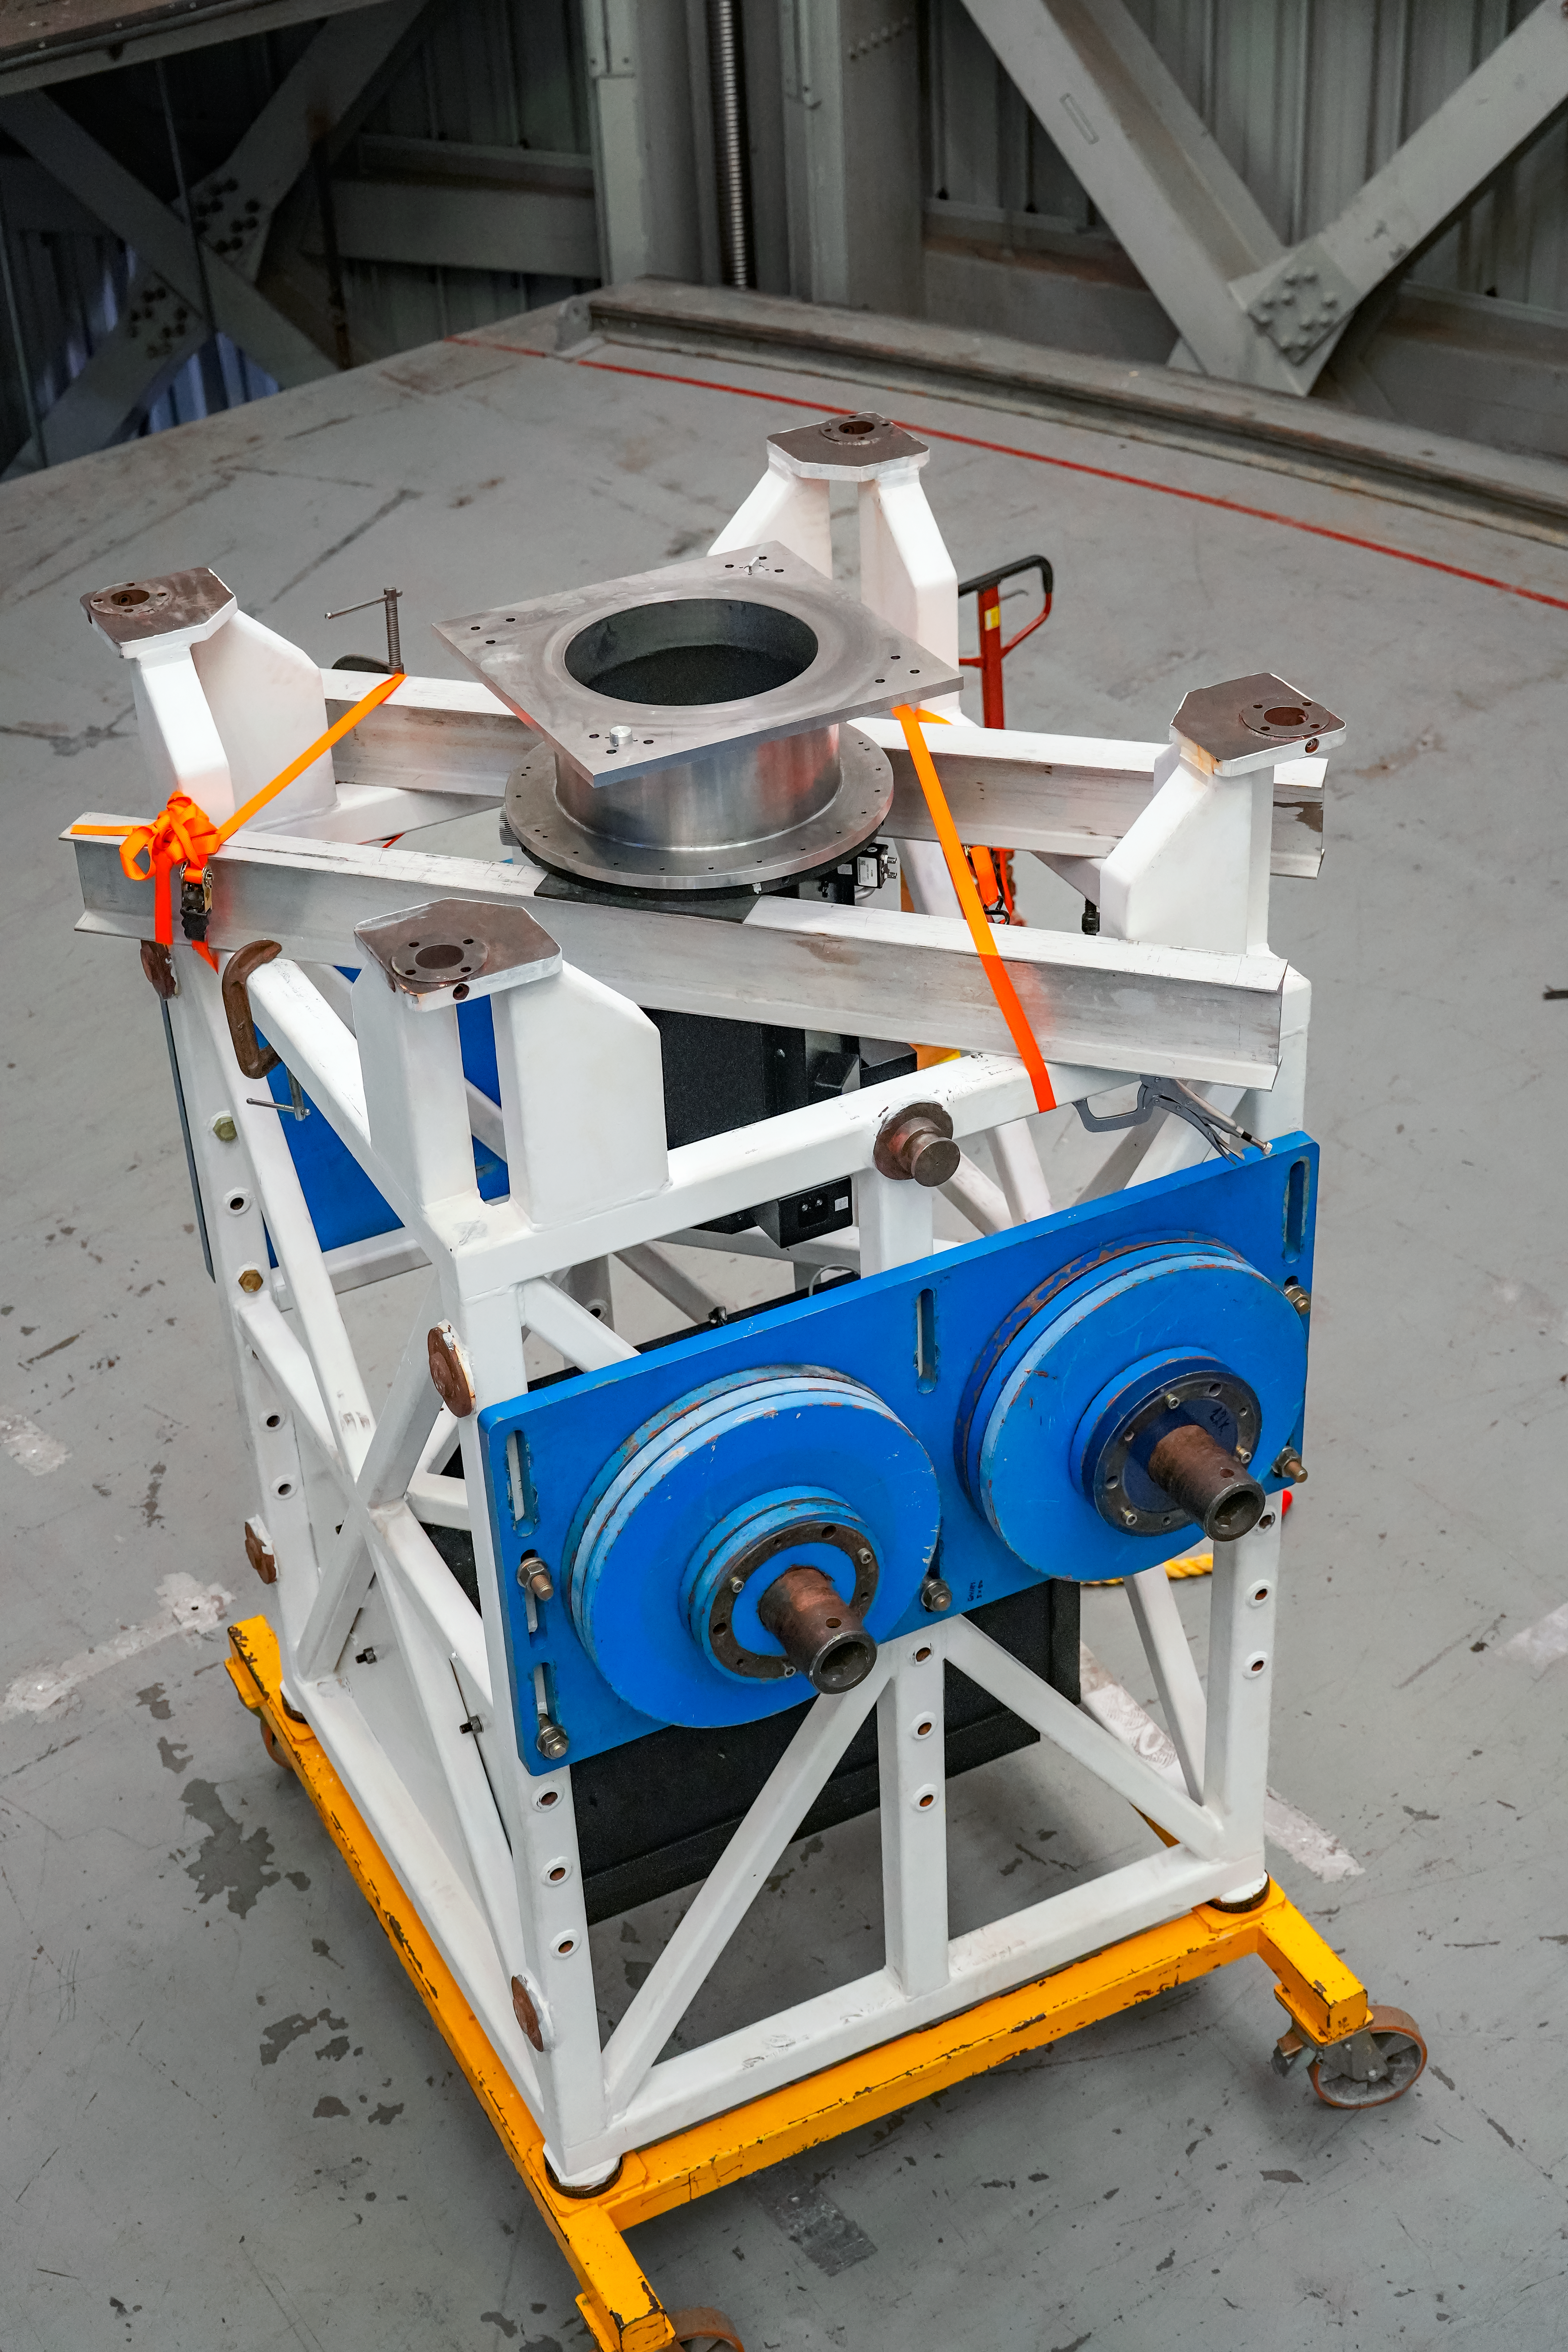

IQUEYE Installation at Gemini South

The IQUEYE instrument is installed at Gemini South.

Credit: International Gemini Observatory/NOIRLab/NSF/AURA/T. Cassanelli